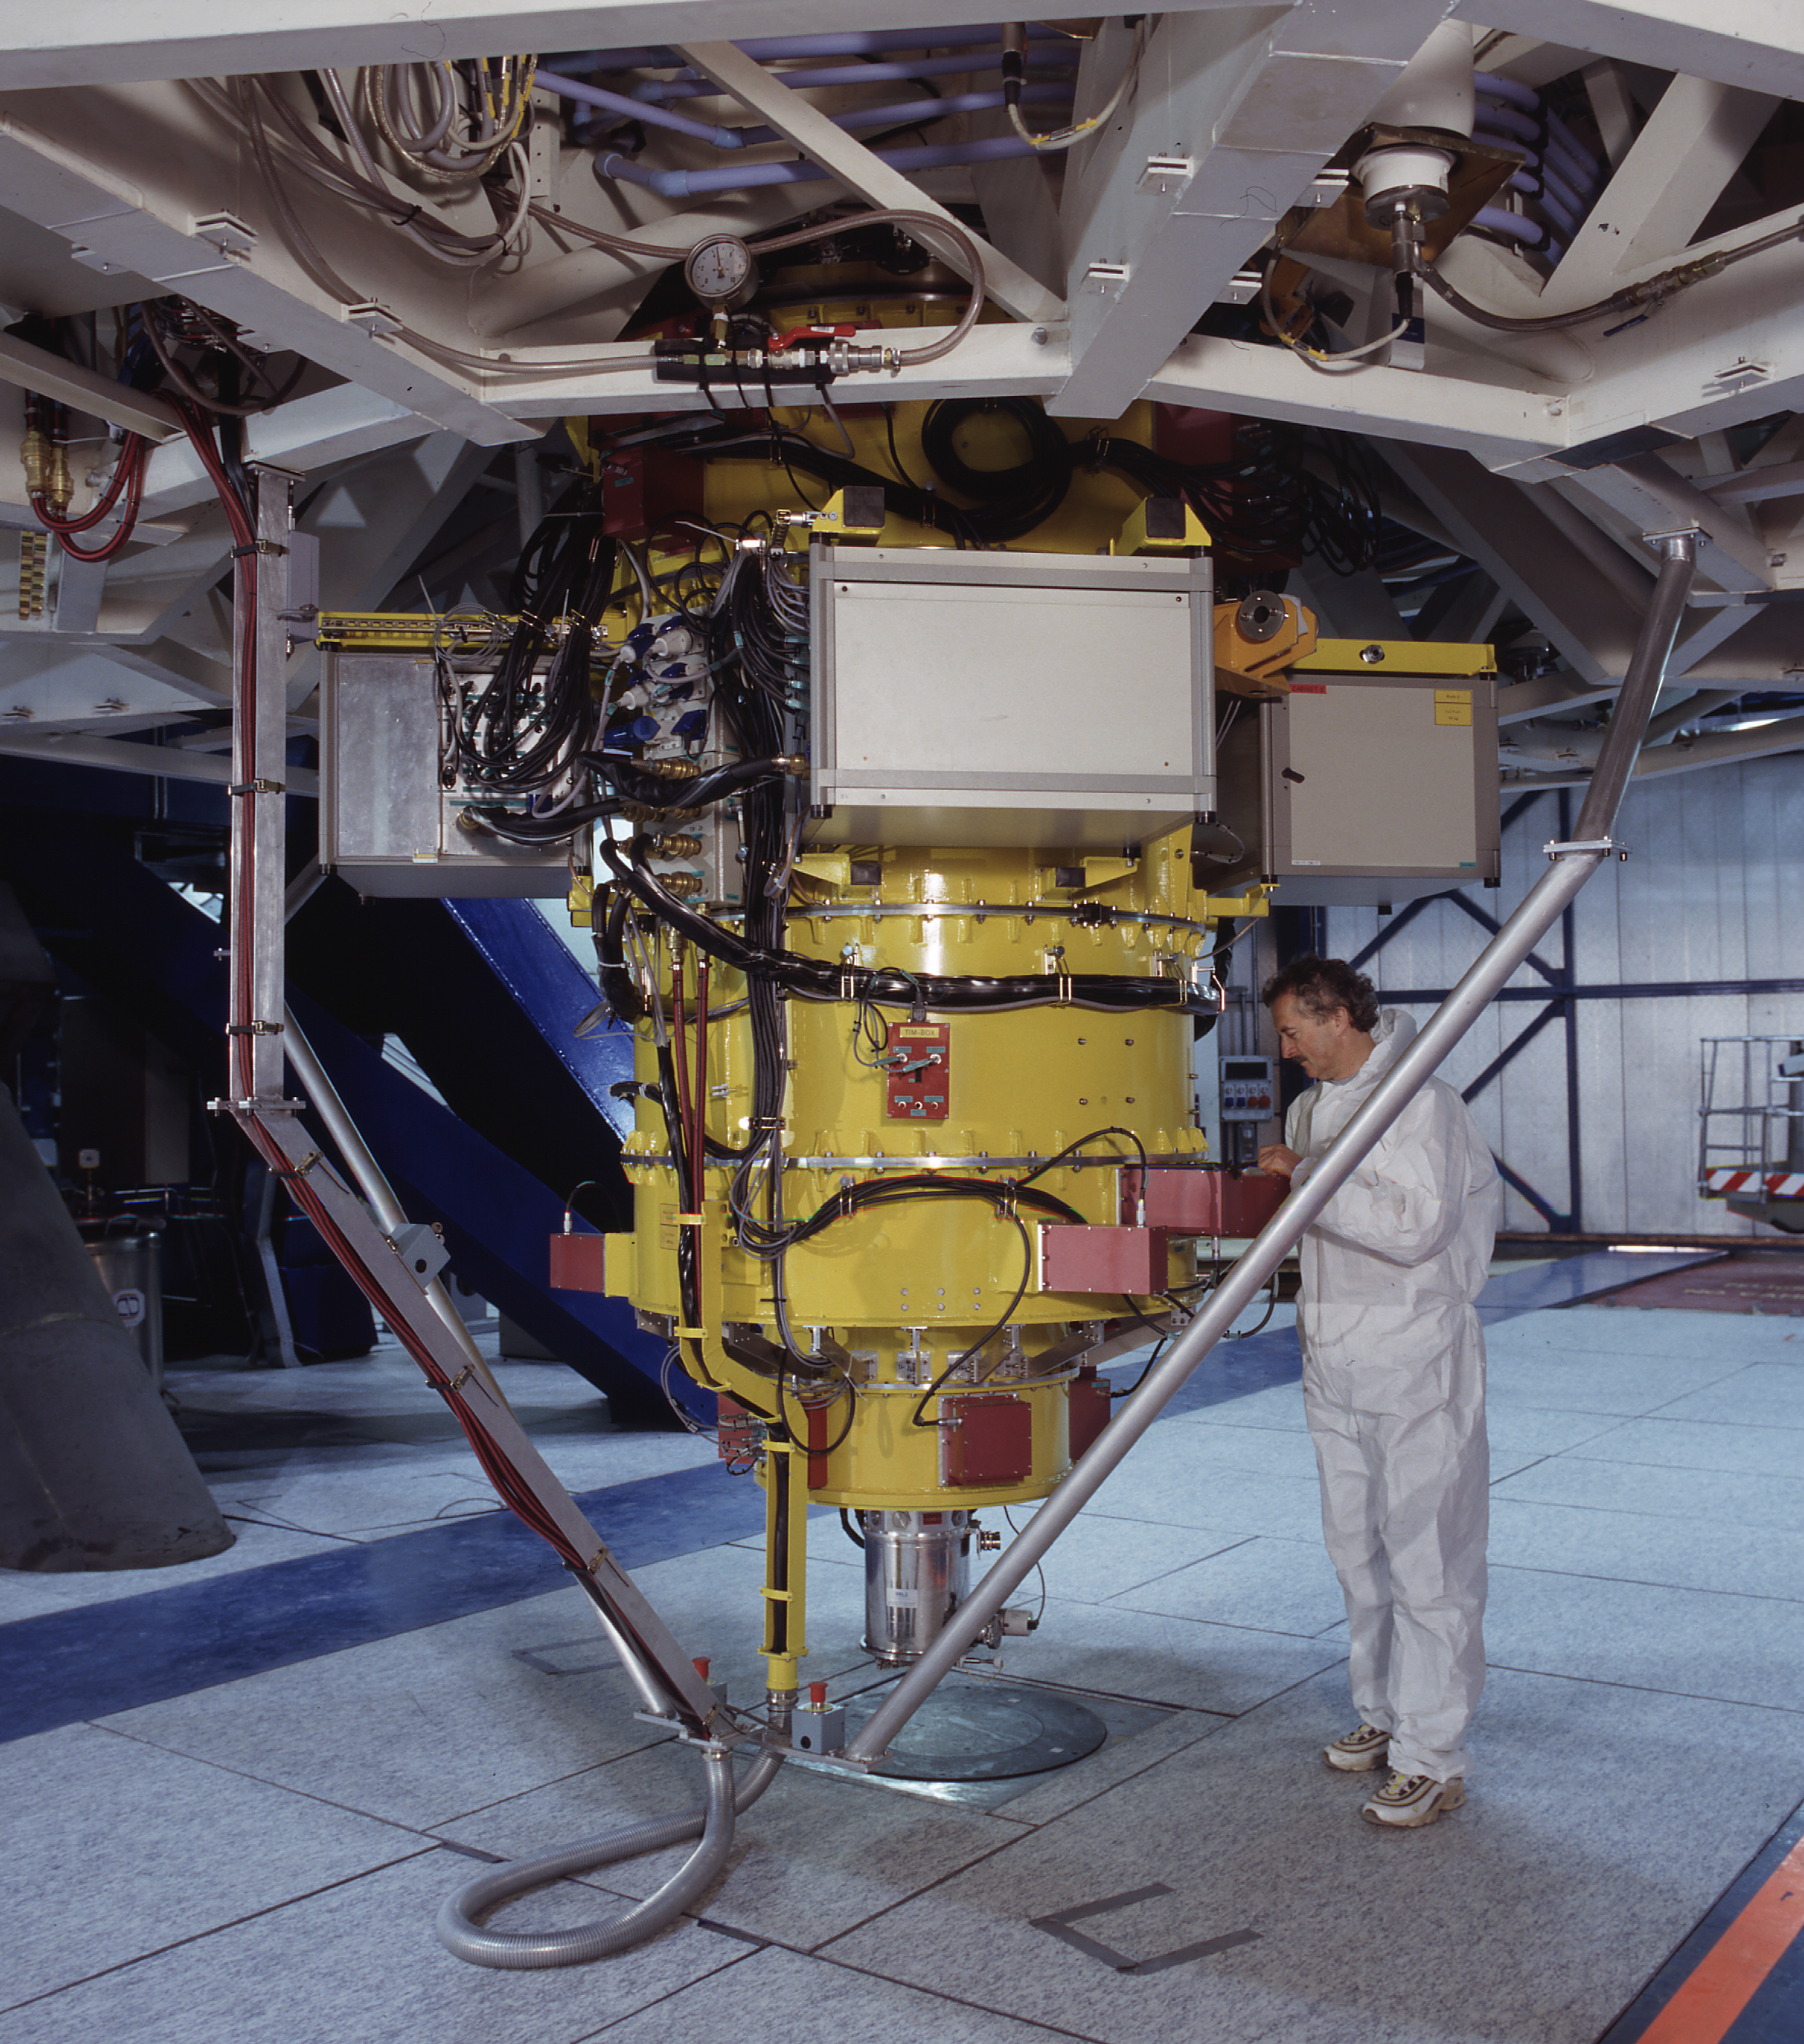

FORS1 mounted at ANTU

General view of the FORS1 astronomical instrument, installed at the Cassegrain focus of UT1. It was mounted here in September 1998 and has since produced a long series of excellent observations, both images and spectra. Some of these have resulted in spectacular views of astronomical objects, cf., e.g., ESO Press Photos eso9846 and ESO Press Photos eso9857. The second FORS1 commissioning phase was carried out in late December 1998. (Photo obtained on December 5, 1998).

Credit: ESO/H.Zodet